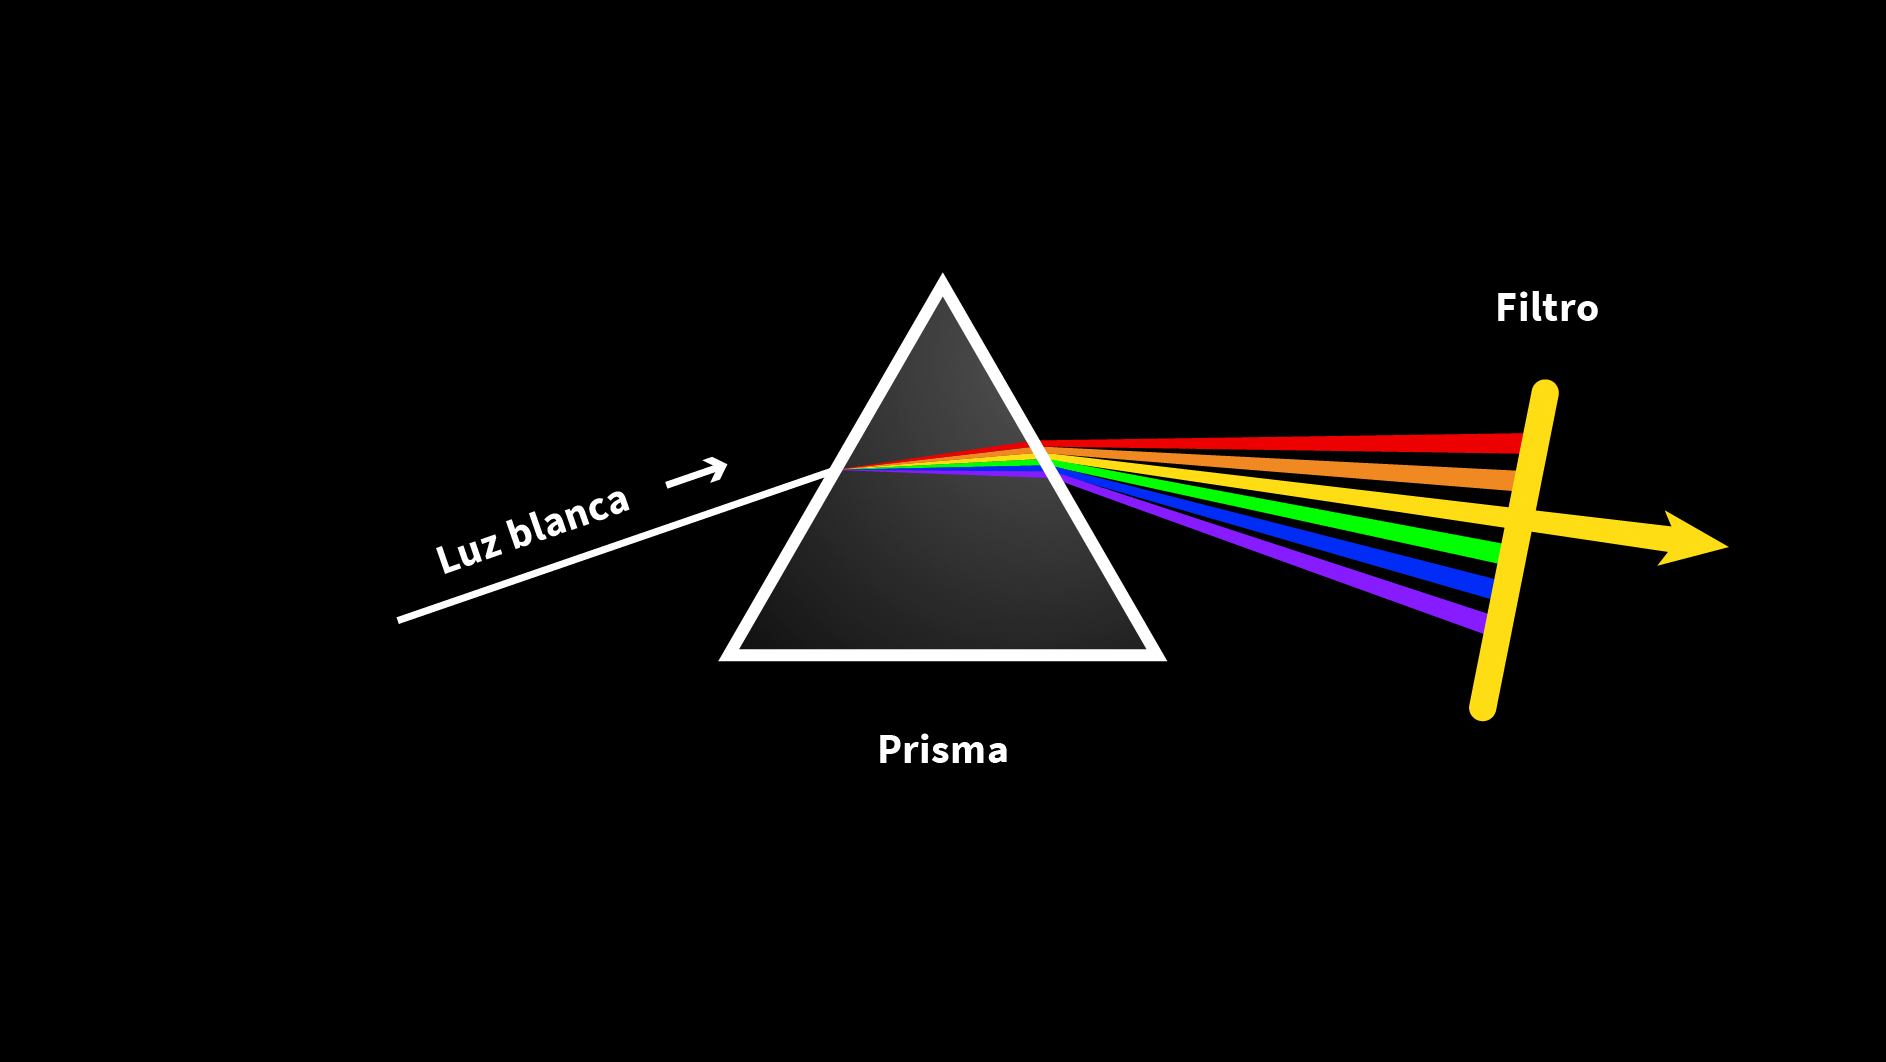

Rubin Prism Graphic

Un diagrama de un haz de rayos de luz blanca que pasa a través de un prisma, dividiendo los colores que la constituyen. Un filtro amarillo está al final del recorrido.

A diagram of a white light ray beam passing through a prism, splitting its constituting colors. One yellow filter is at the end of the path.

Credit: Rubin Obs./NOIRLab/NSF/AURA